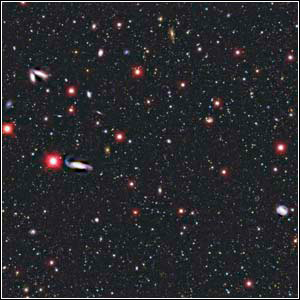

Young Galaxy in the Very Early Universe

Credit: NOIRLab